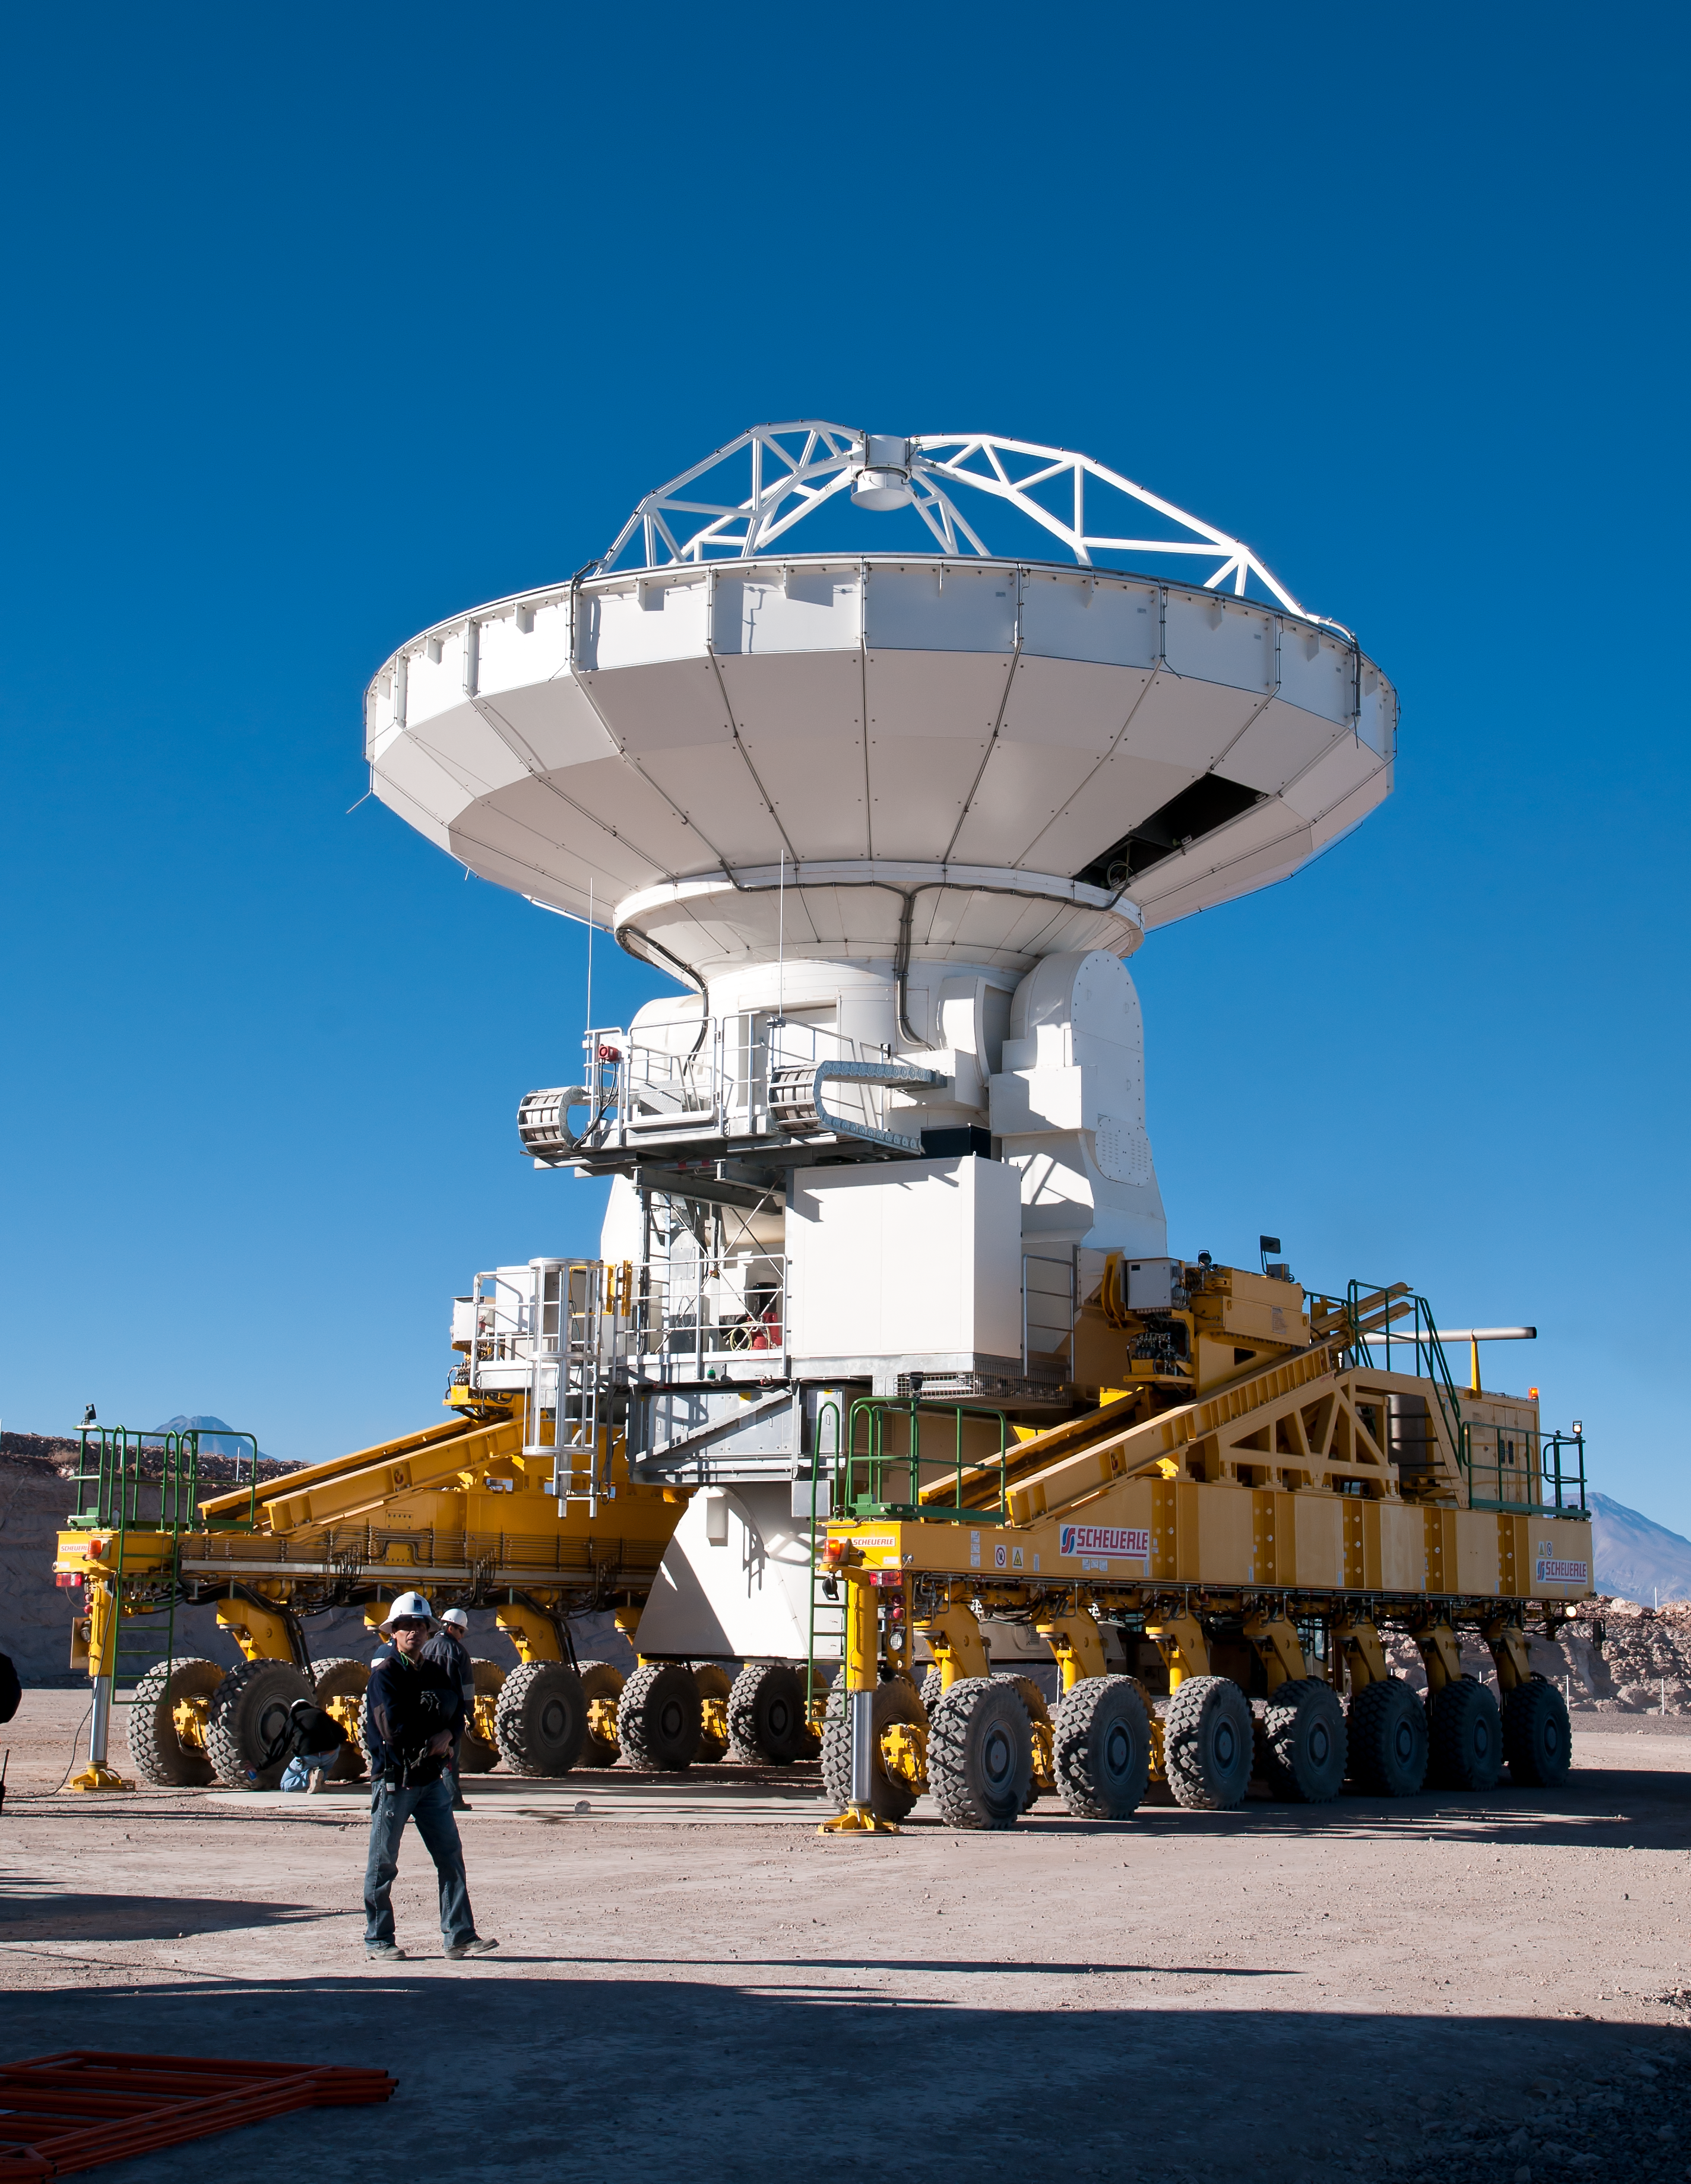

The ALMA transporter carrying an antenna at the OSF

The ALMA transporter is positioning an antenna over its foundation at the assembly area of the Operations Support Facility (OSF), located at 2900m altitude on the road to the Chajnantor plateau. The ALMA transporters are two unique vehicles, specifically designed to carry antennas which weigh more than 100 tonnes each, at up to 5000 metres altitude.

Credit: ALMA (ESO/NAOJ/NRAO)/A. Caproni (ESO)